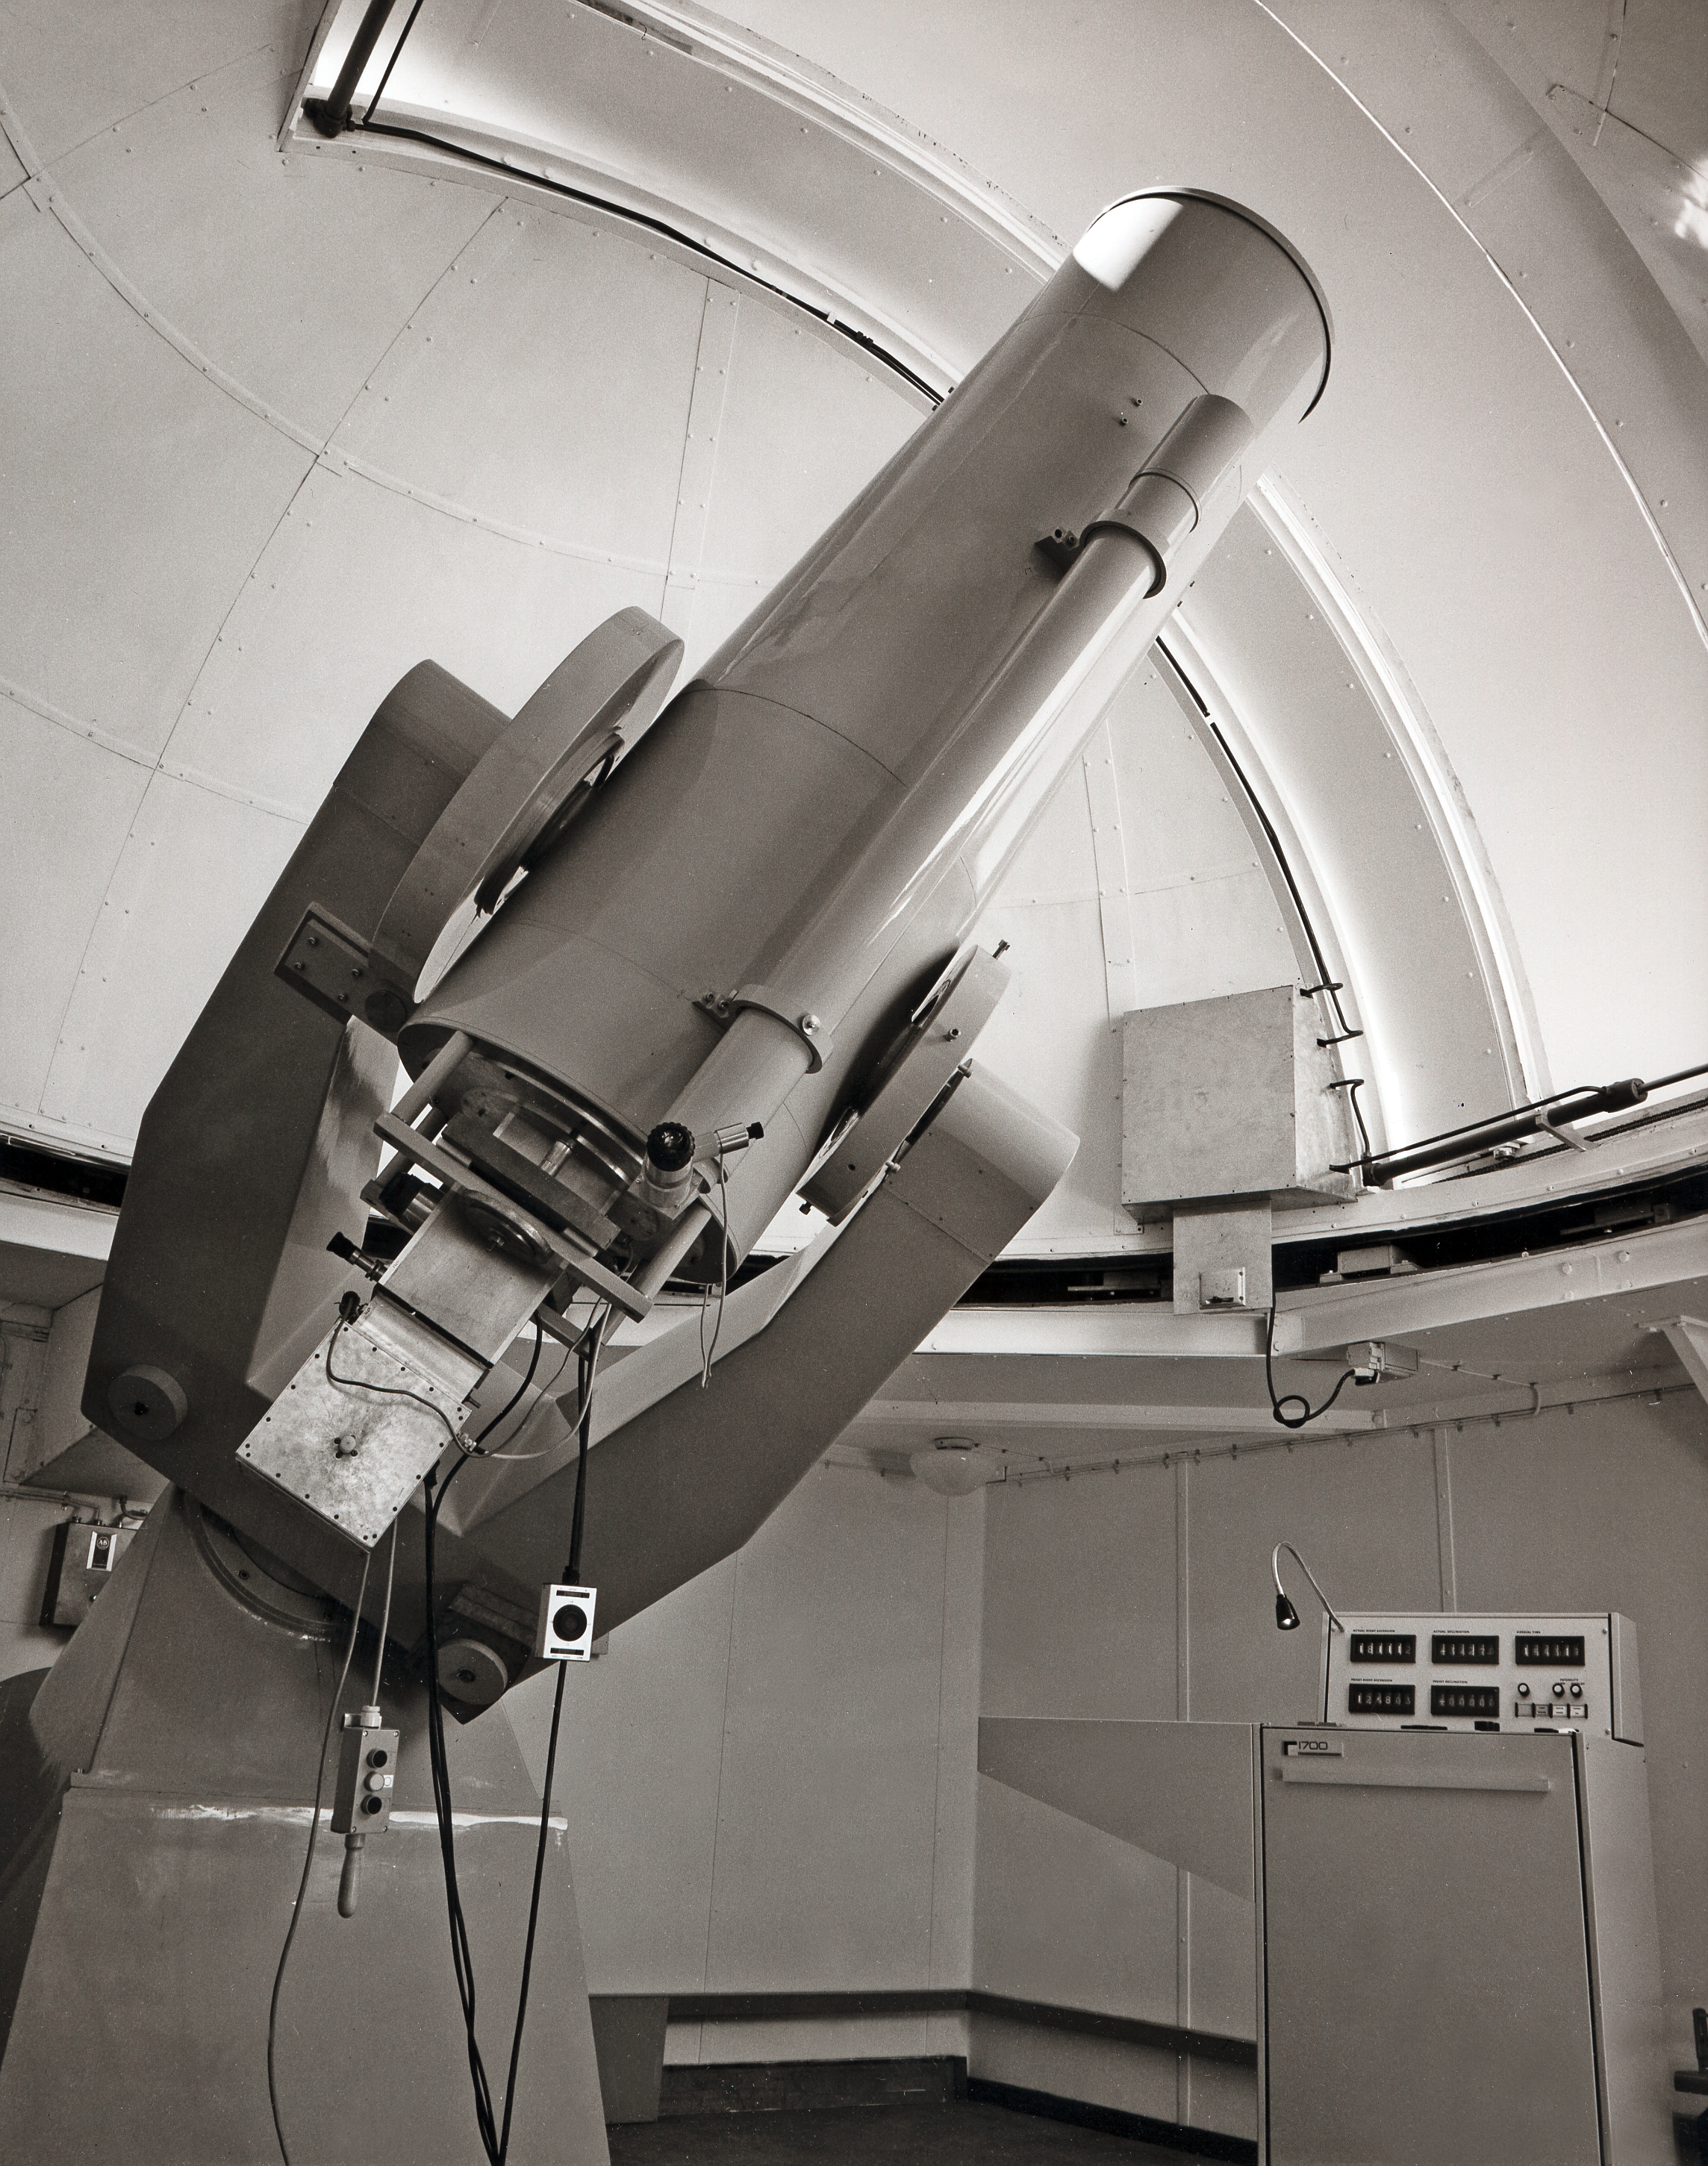

ESO 0.5-metre telescope

The ESO 0.5-metre telescope, soon after its installation on La Silla in late 1970. This telescope was equipped with a photoelectric photometre, and operated directly from the dome using the controller visible on the right.

Credit: ESO